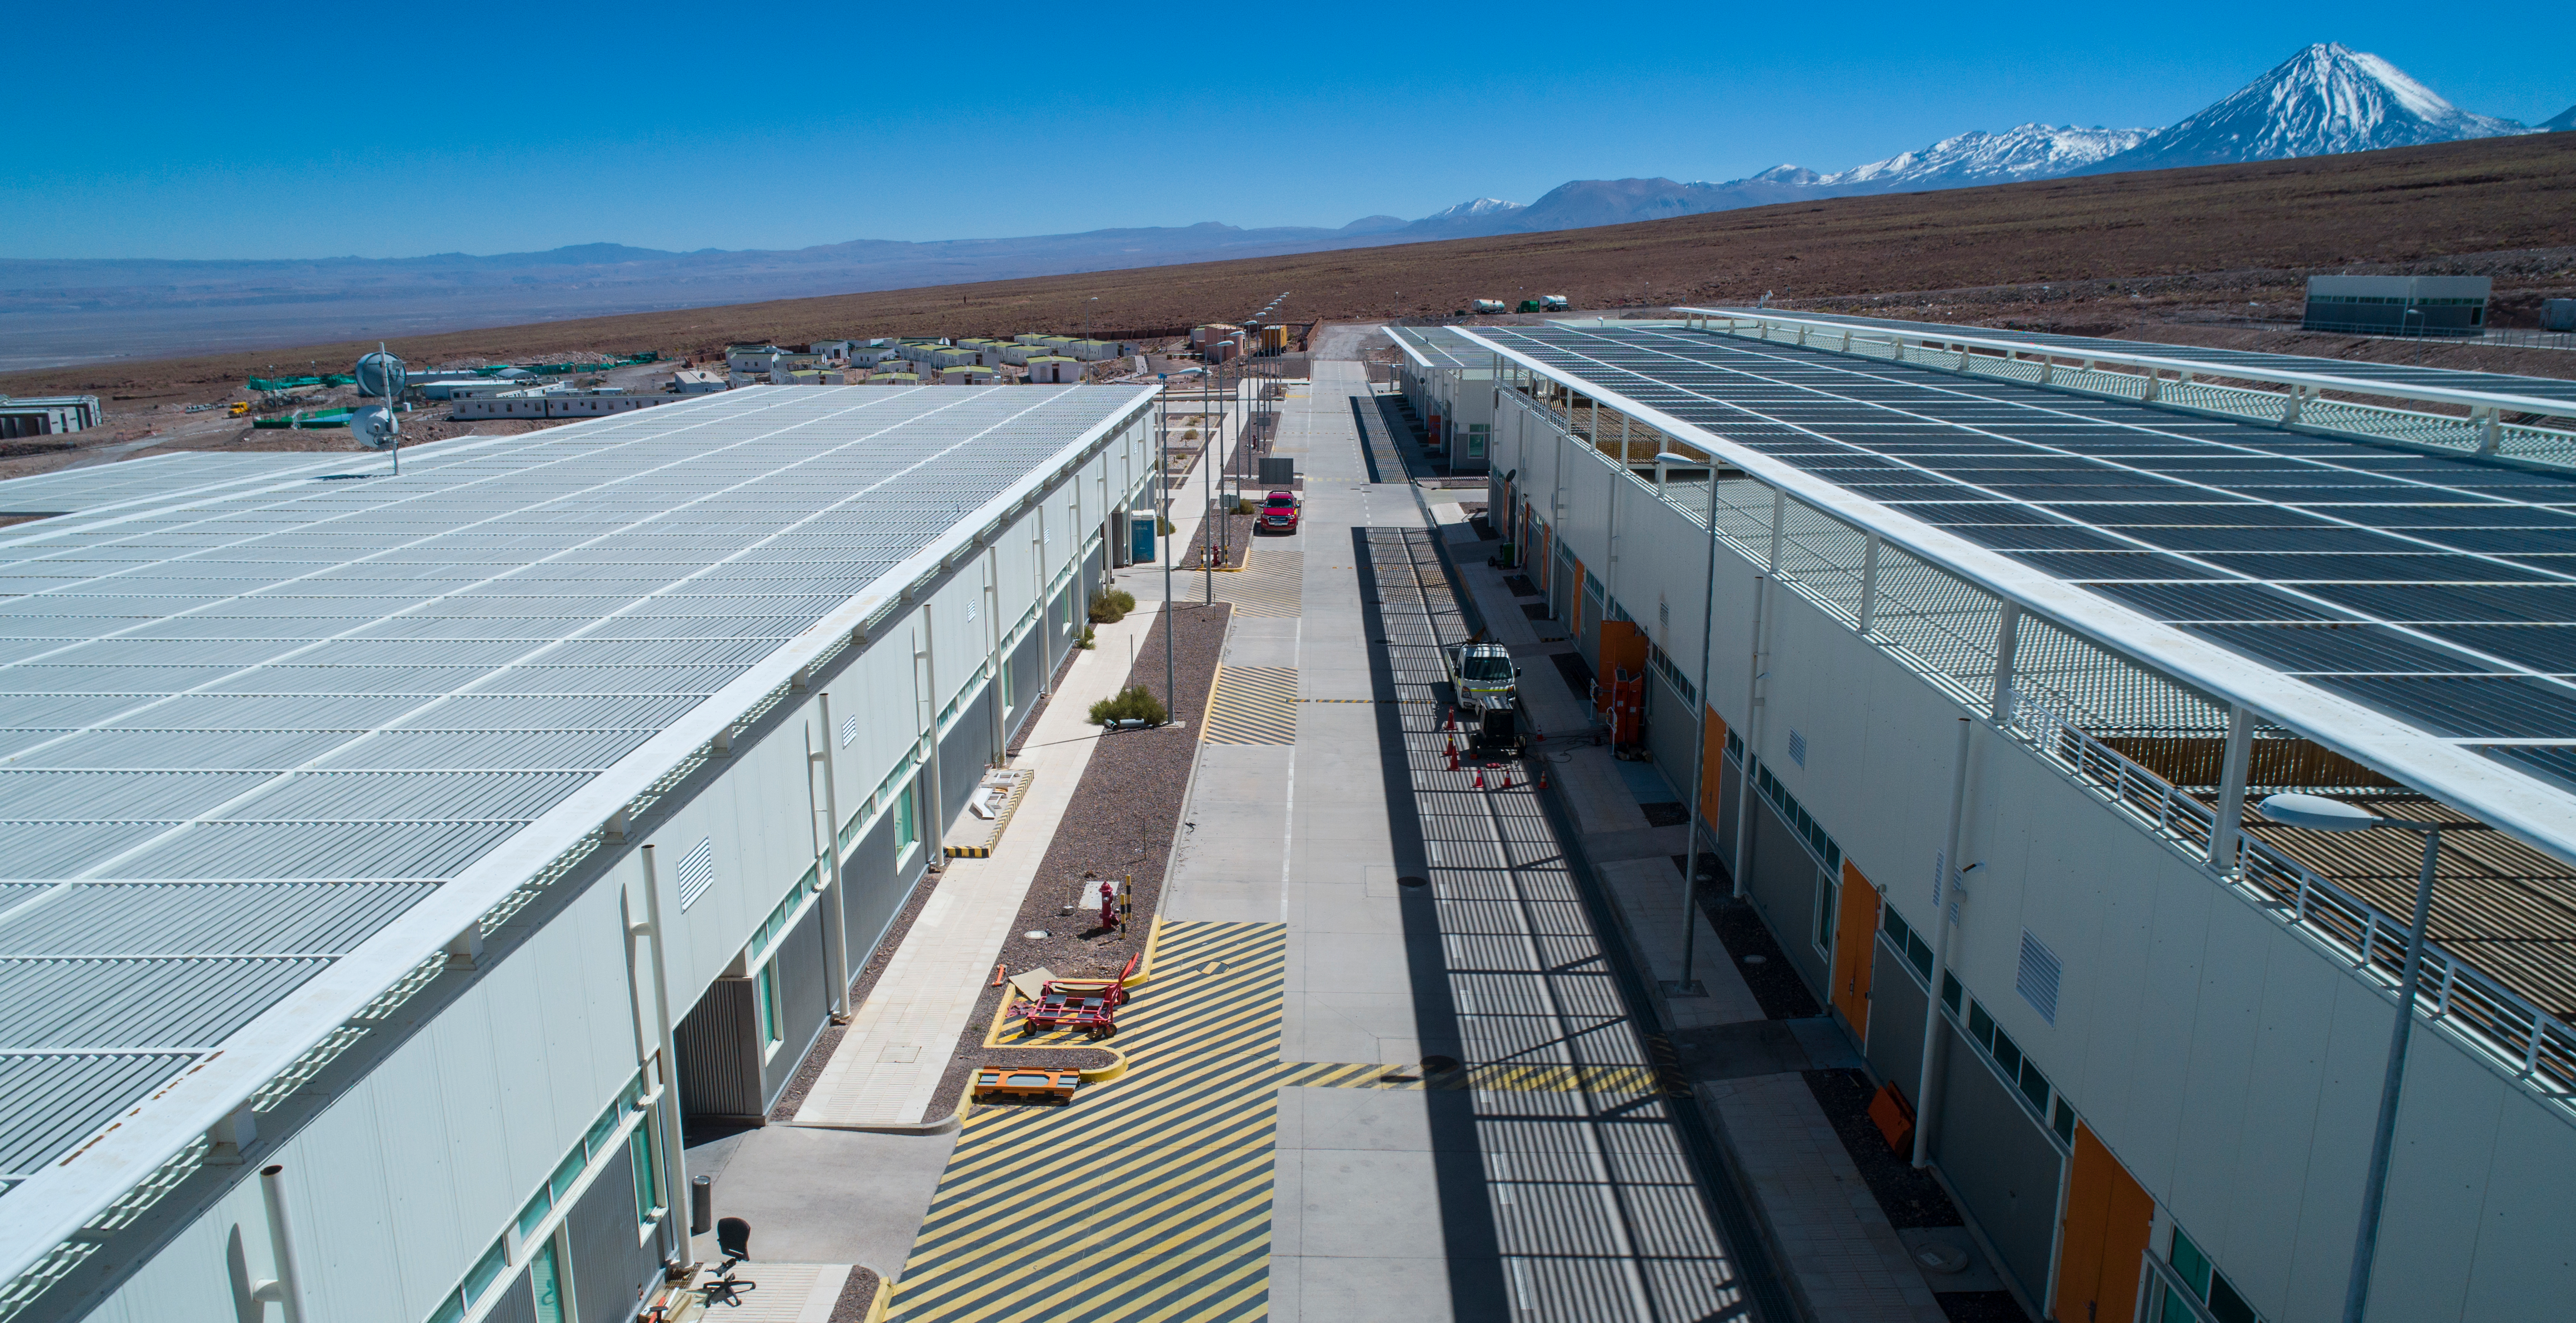

ALMA shutdown due to the Covid-19 pandemic in 2020

ALMA shutdown due to the Covid-19 pandemic in 2020. A Caretaking Team was in charge of guarding the observatory. A drone registered this images, accounting for the solitude of the ALMA base camp (OSF) and the antennas in the Chajnantor Plateau.

Credit: Ariel Marinkovic – X-CAM-ALMA (ESO/NAOJ/NRAO)